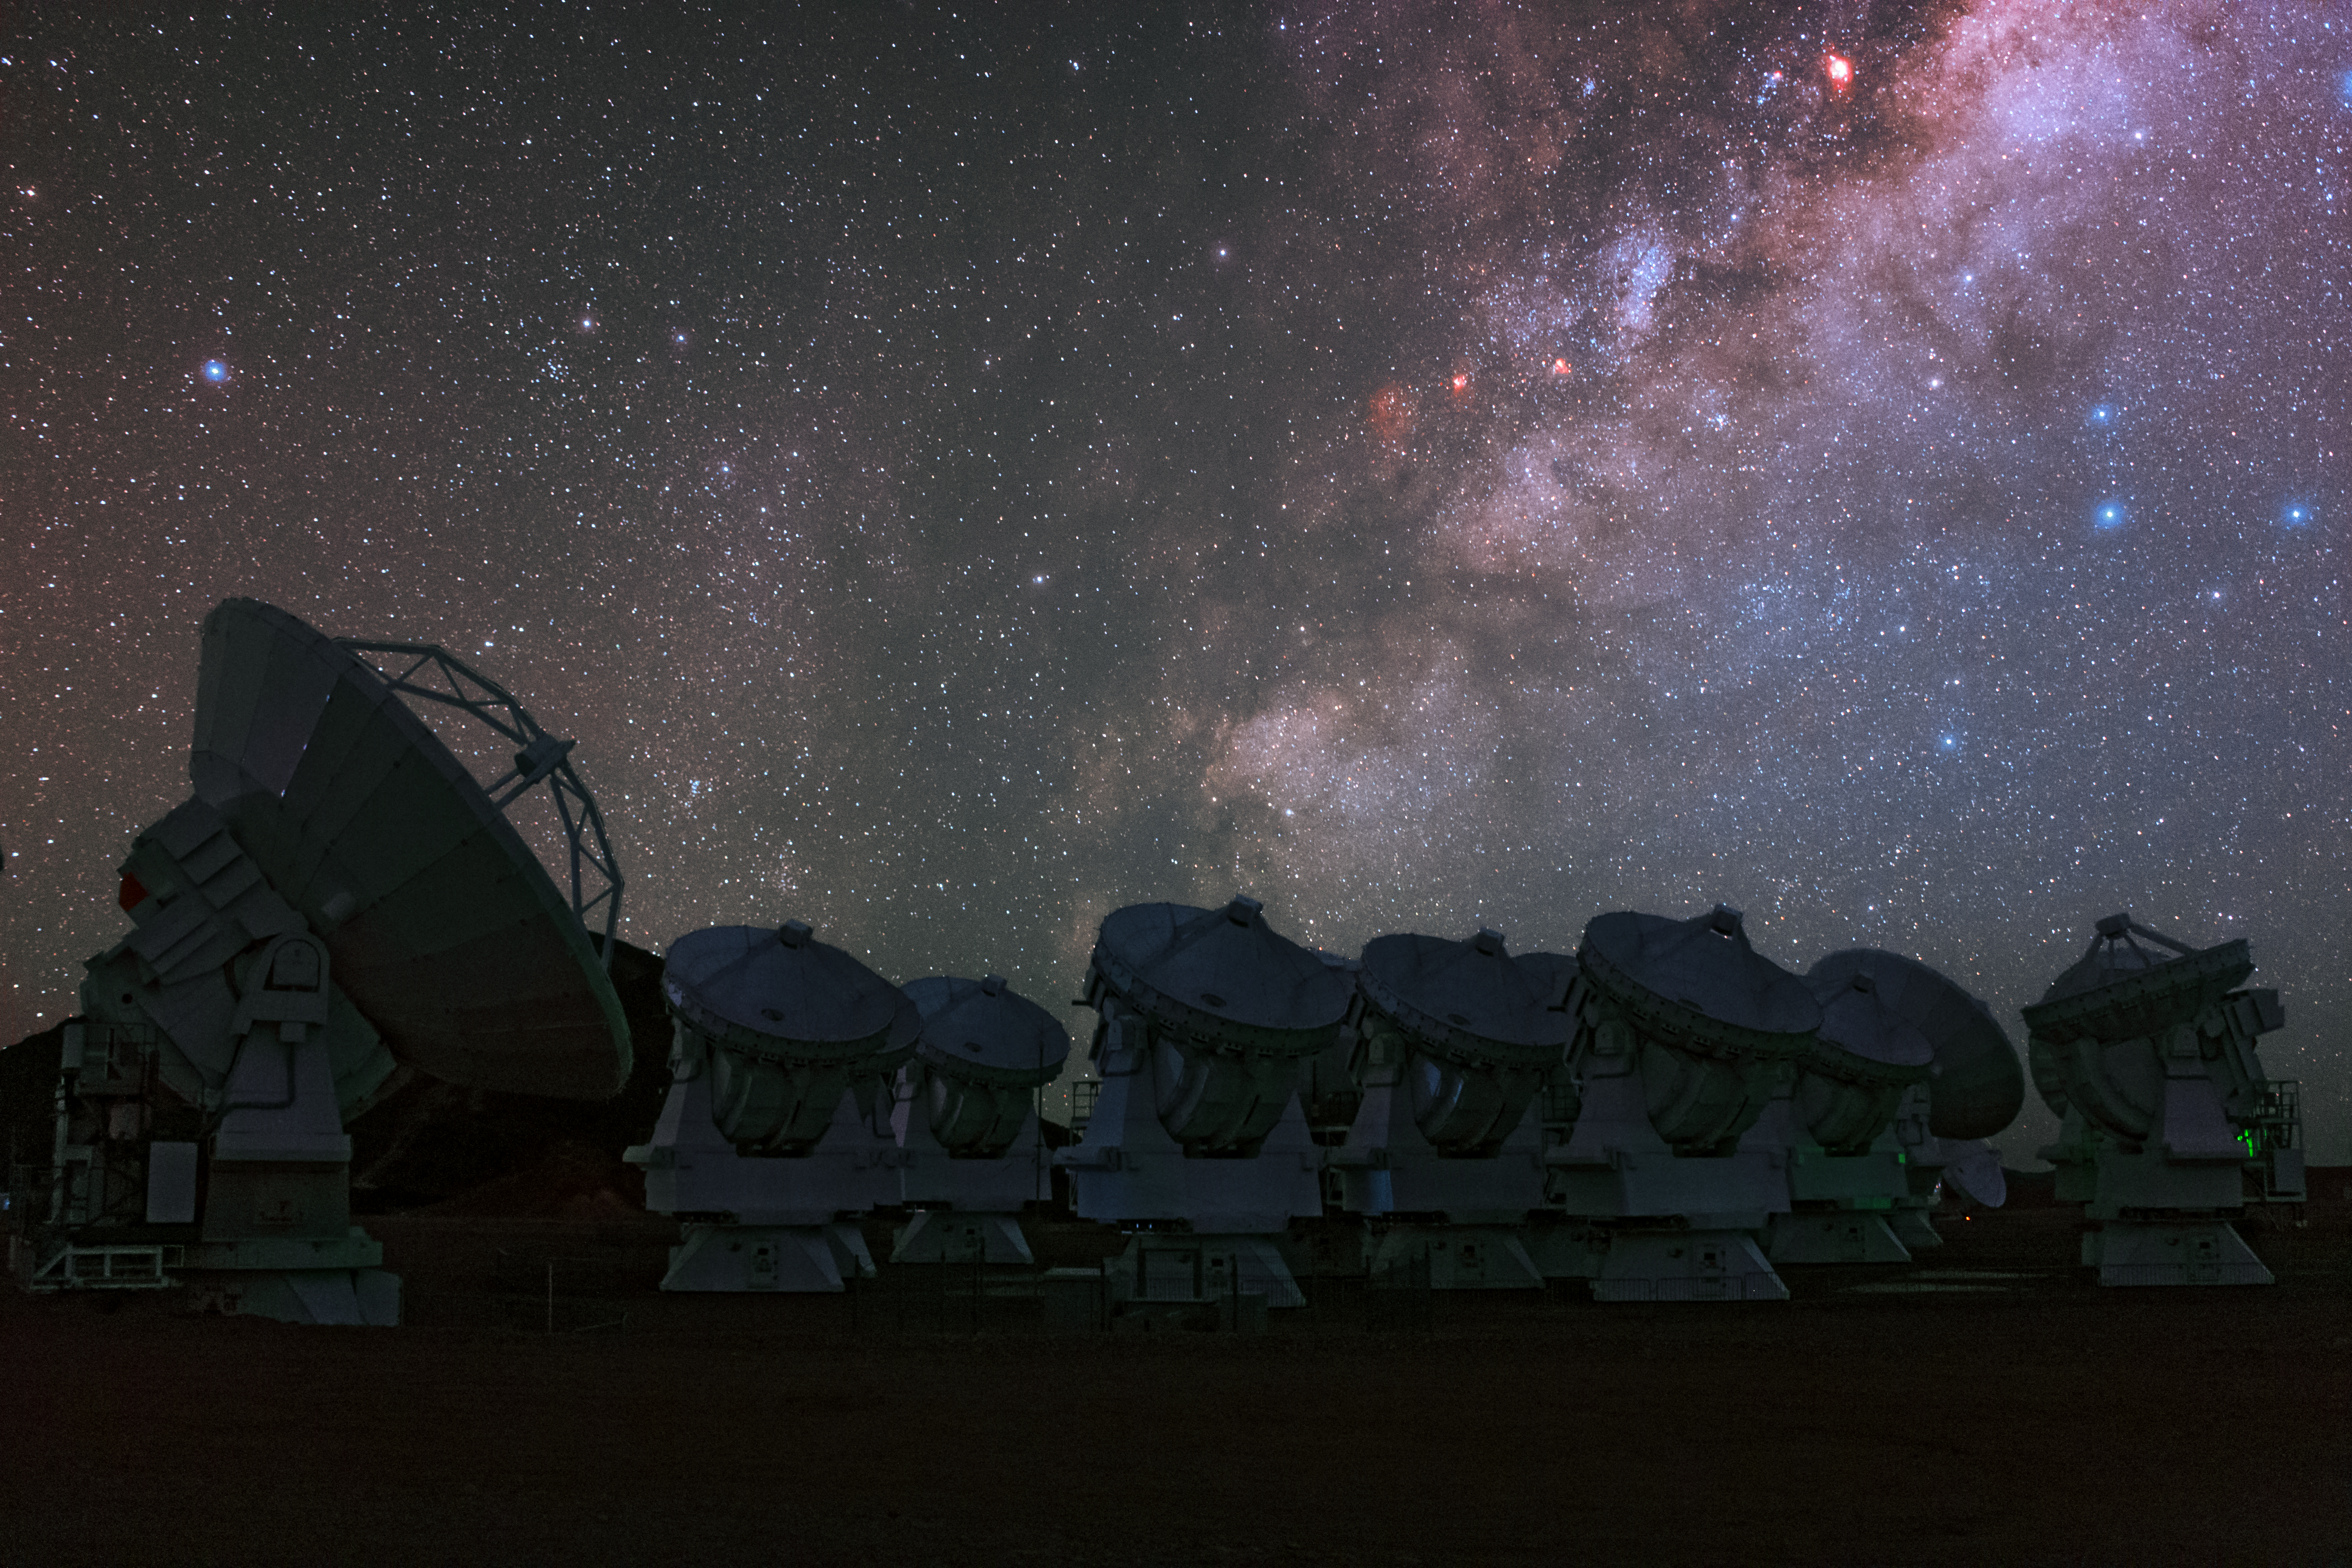

The 66-antenna ALMA array

Taken during the ESO Ultra High Definition Expedition at ALMA Observatory, the 66-antenna ALMA array can be seen looking up towards the star-filled violet skies.

Credit: ESO/B. Tafreshi (twanight.org)